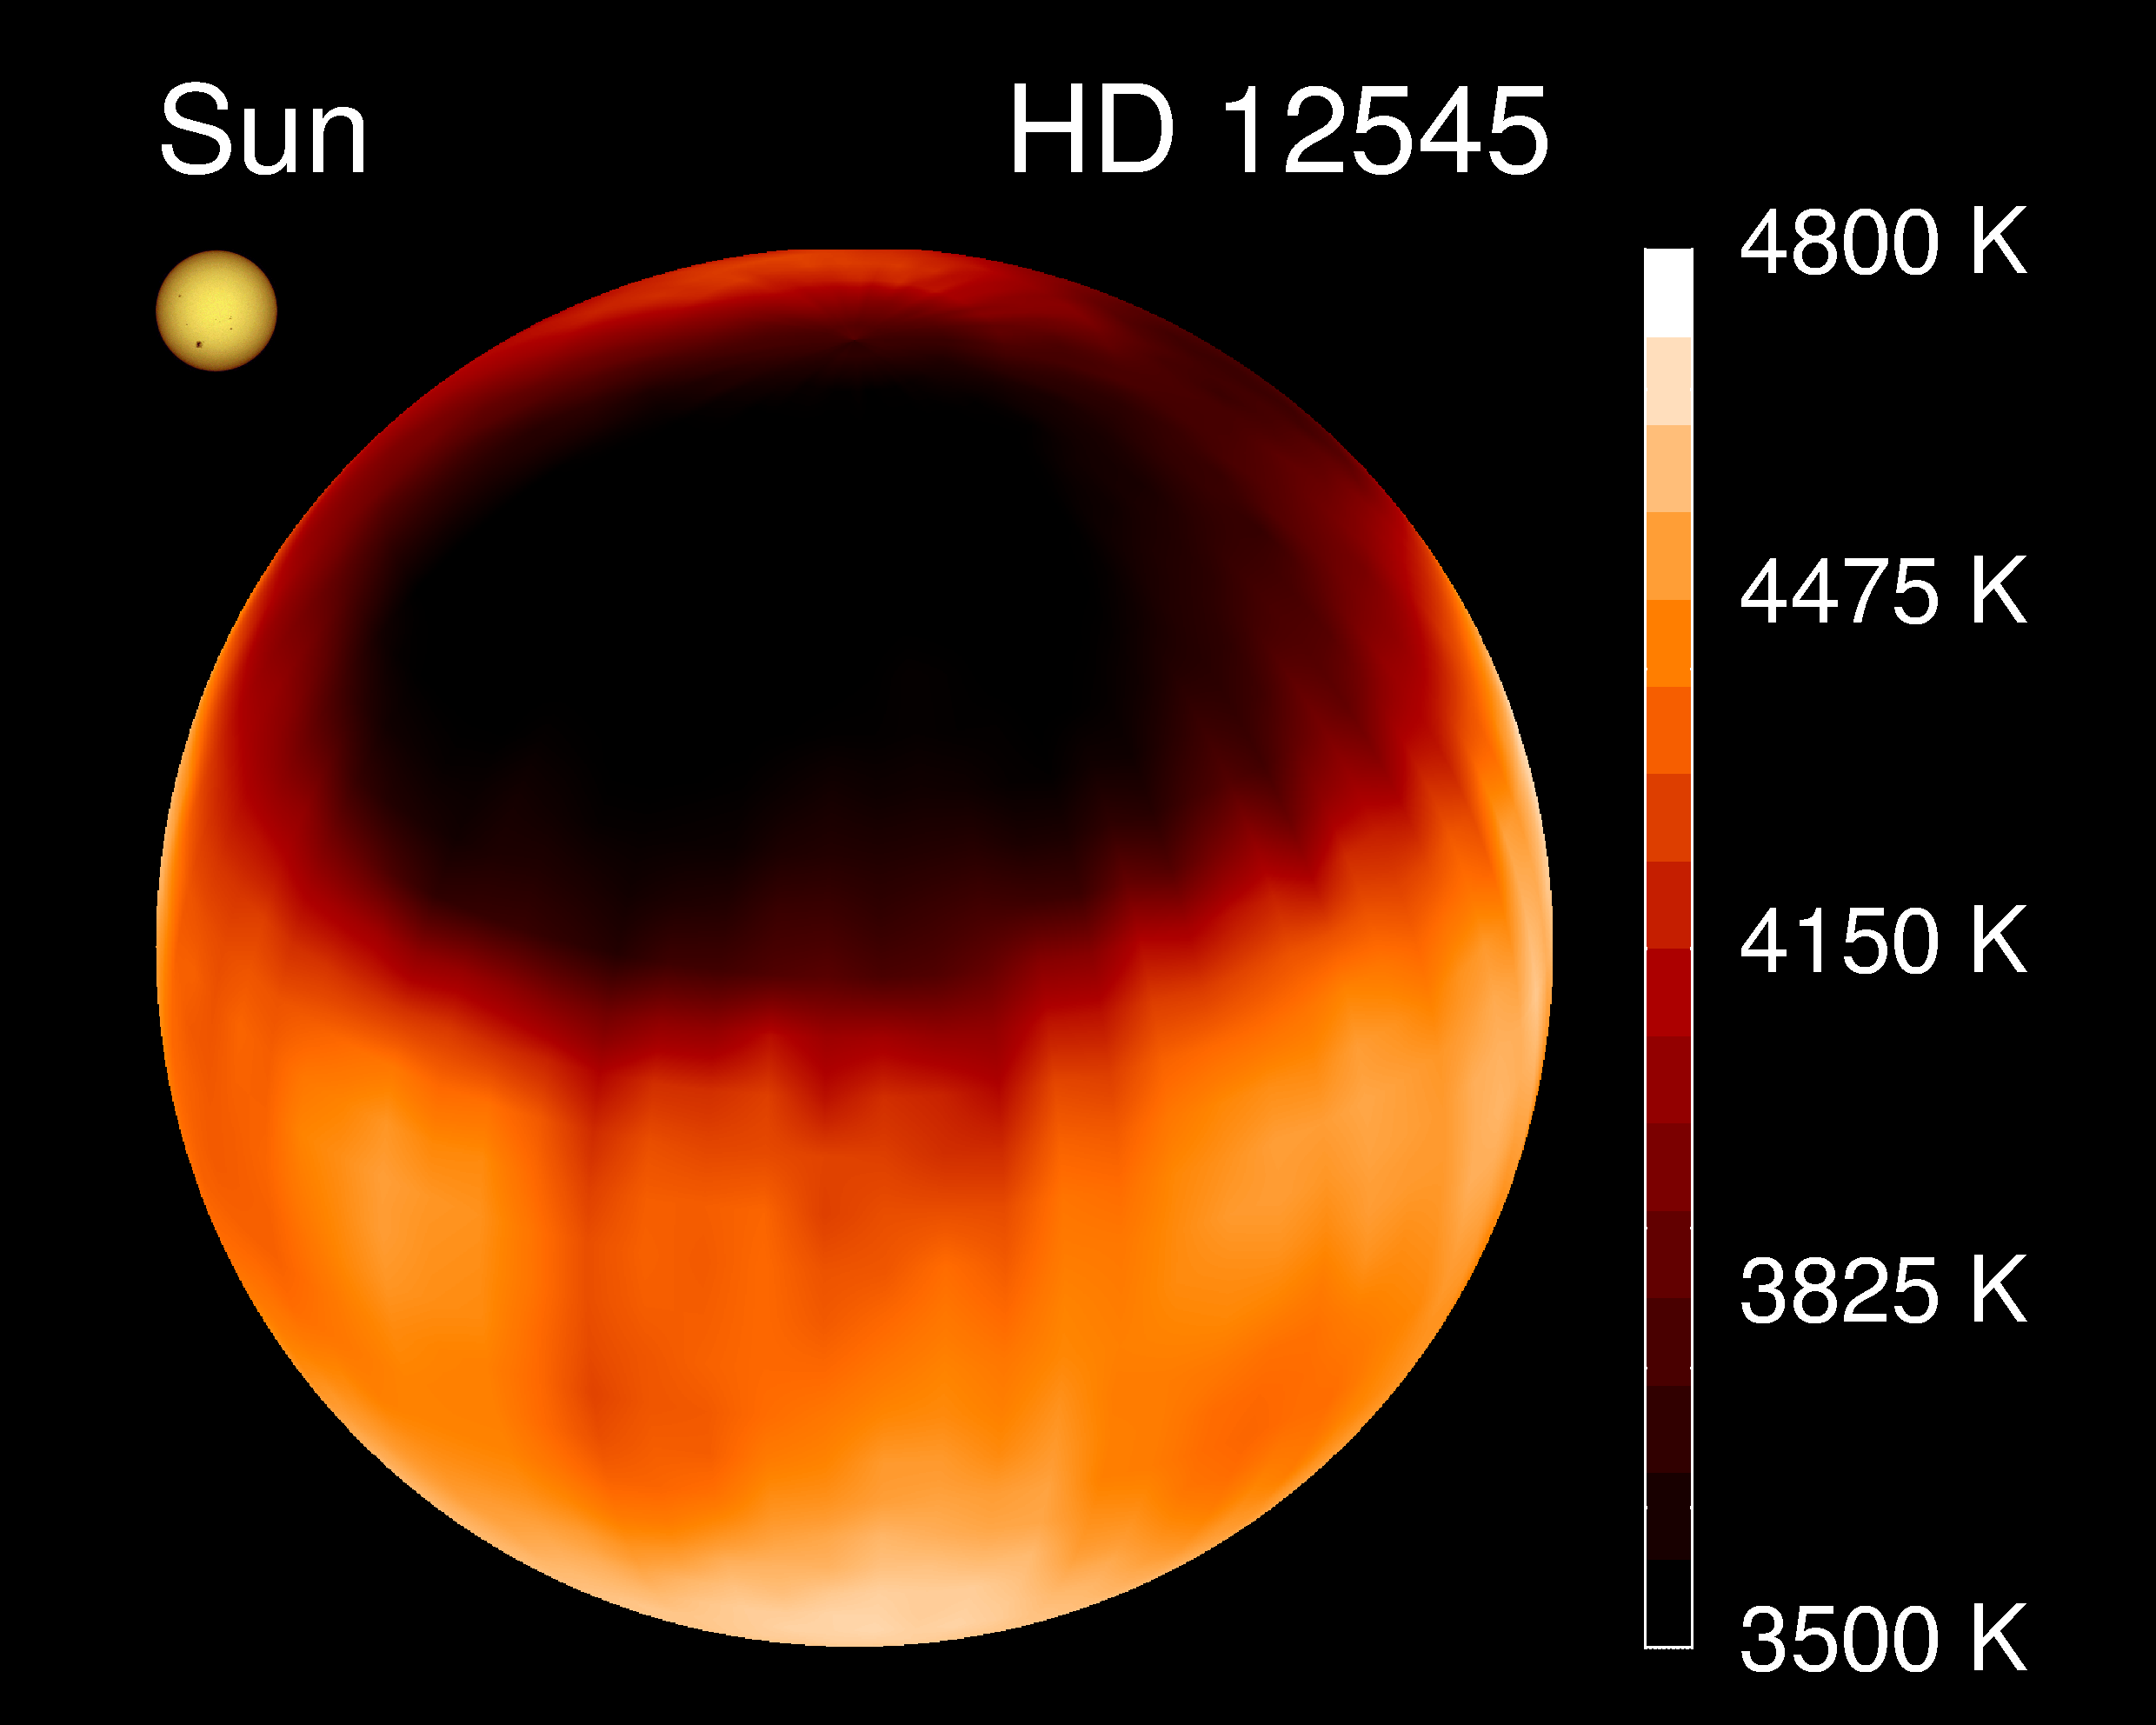

Giant starspot

A giant starspot was revealed on the K0 giant star XX Triangulum, also known as HD12545, using Doppler imaging on the Kitt Peak National Observatory's 0.9m Coude Feed telescope. This picture shows the spot most directly: a series of views around the star is also available. This science is discussed in an NOAO Newsletter article.

Credit: K.Strassmeier, Vienna, NOIRLab/NSF/AURA